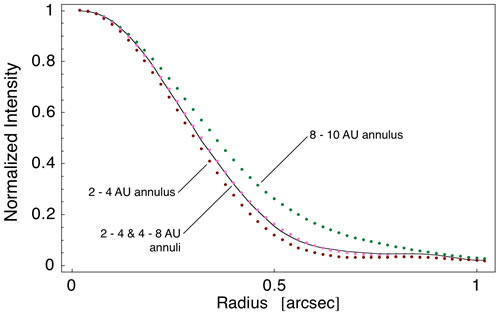

Two component model best fits

Results showing that a two component model best fits the emission detected near Zeta Leporis. A single 2-4 AU annulus does not provide the correct FWHM while a lone 8-10 AU ring exhibits too much extended emission.

Credit: International Gemini Observatory/NOIRLab/NSF/AURA